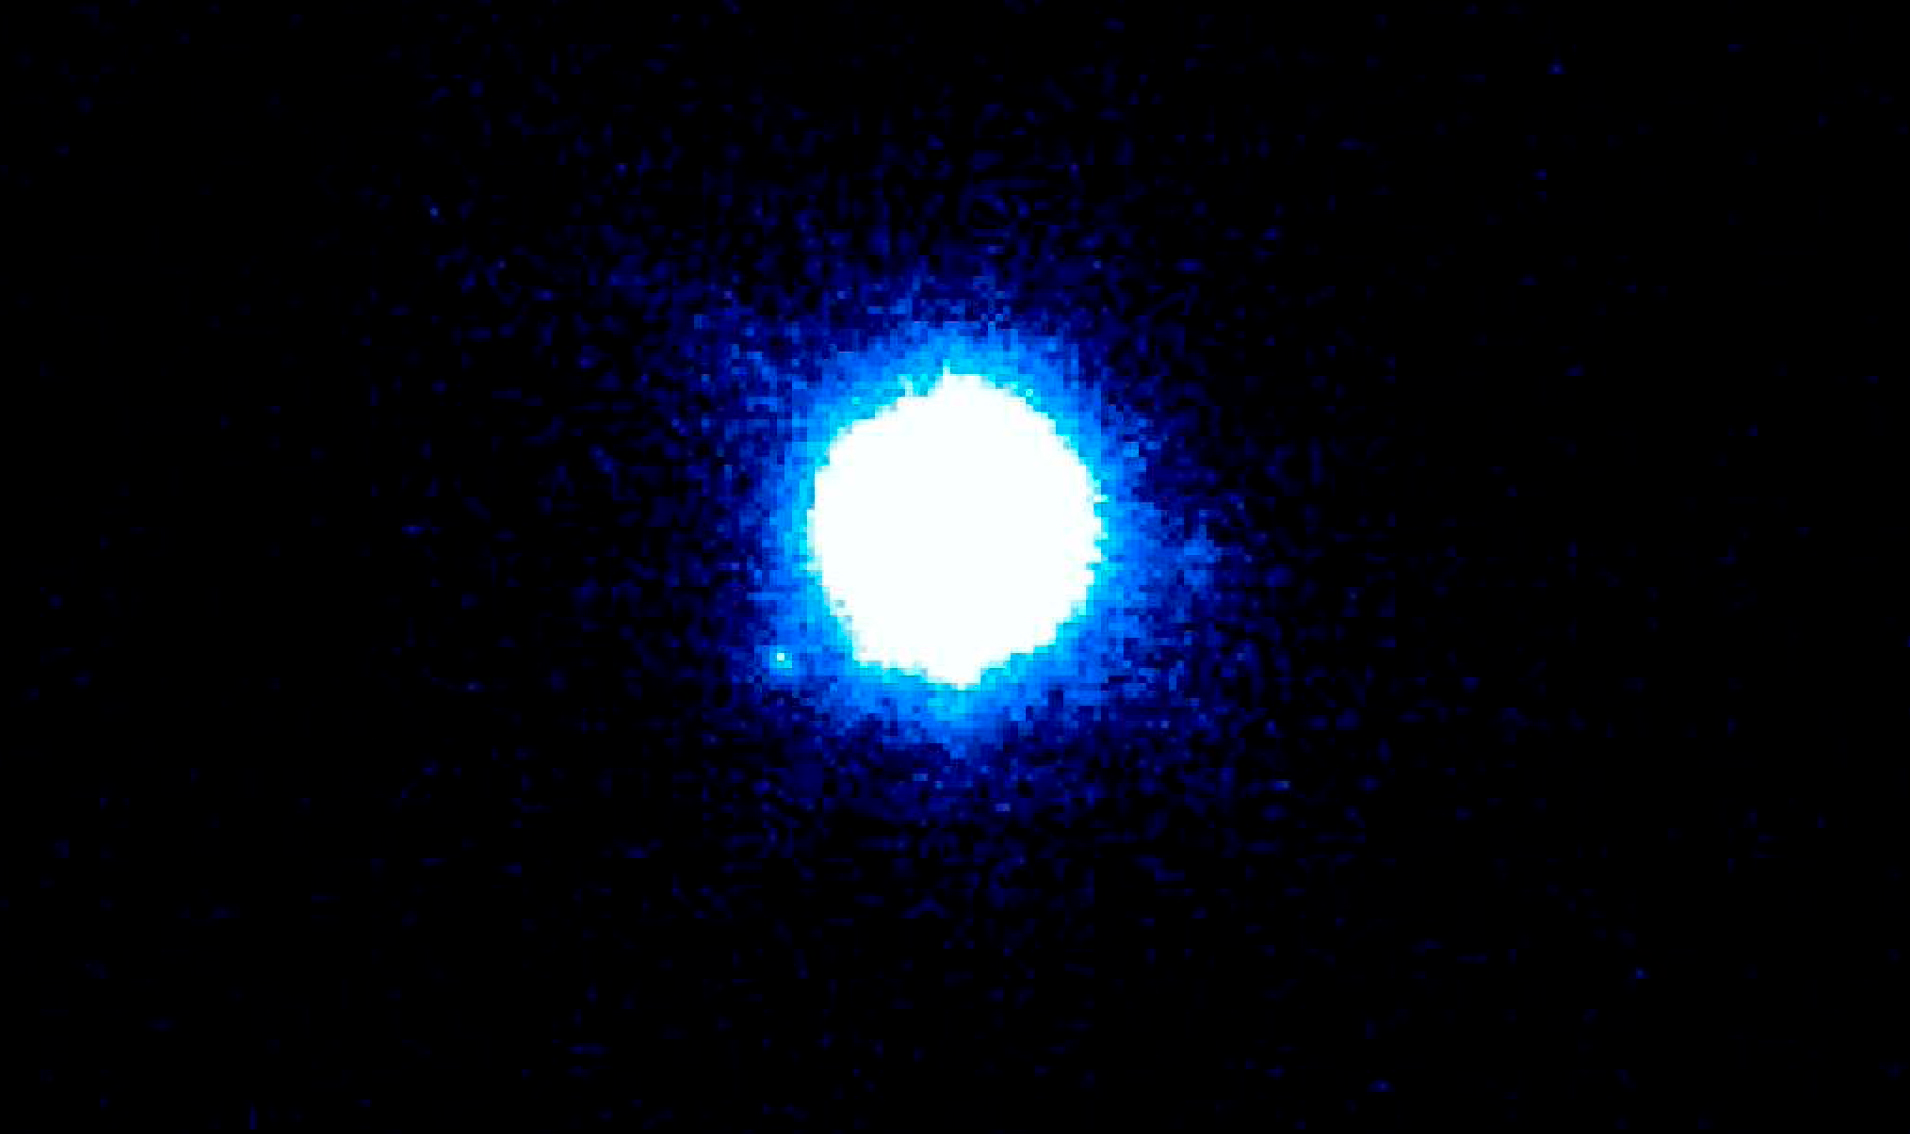

The 2M1207 system

Two new studies, based on observations made with ESO's telescopes, show that objects only a few times more massive than Jupiter are born with discs of dust and gas, the raw material for planet making. This suggests that miniature versions of the solar system may circle objects that are some 100 times less massive than our Sun. VLT NACO J-band image, showing the 2M1207Ab system: the planetary companion is visible near the lower left rim of the brown dwarf, at a separation of 769 mas. North is up, East is left.

Credit: ESO